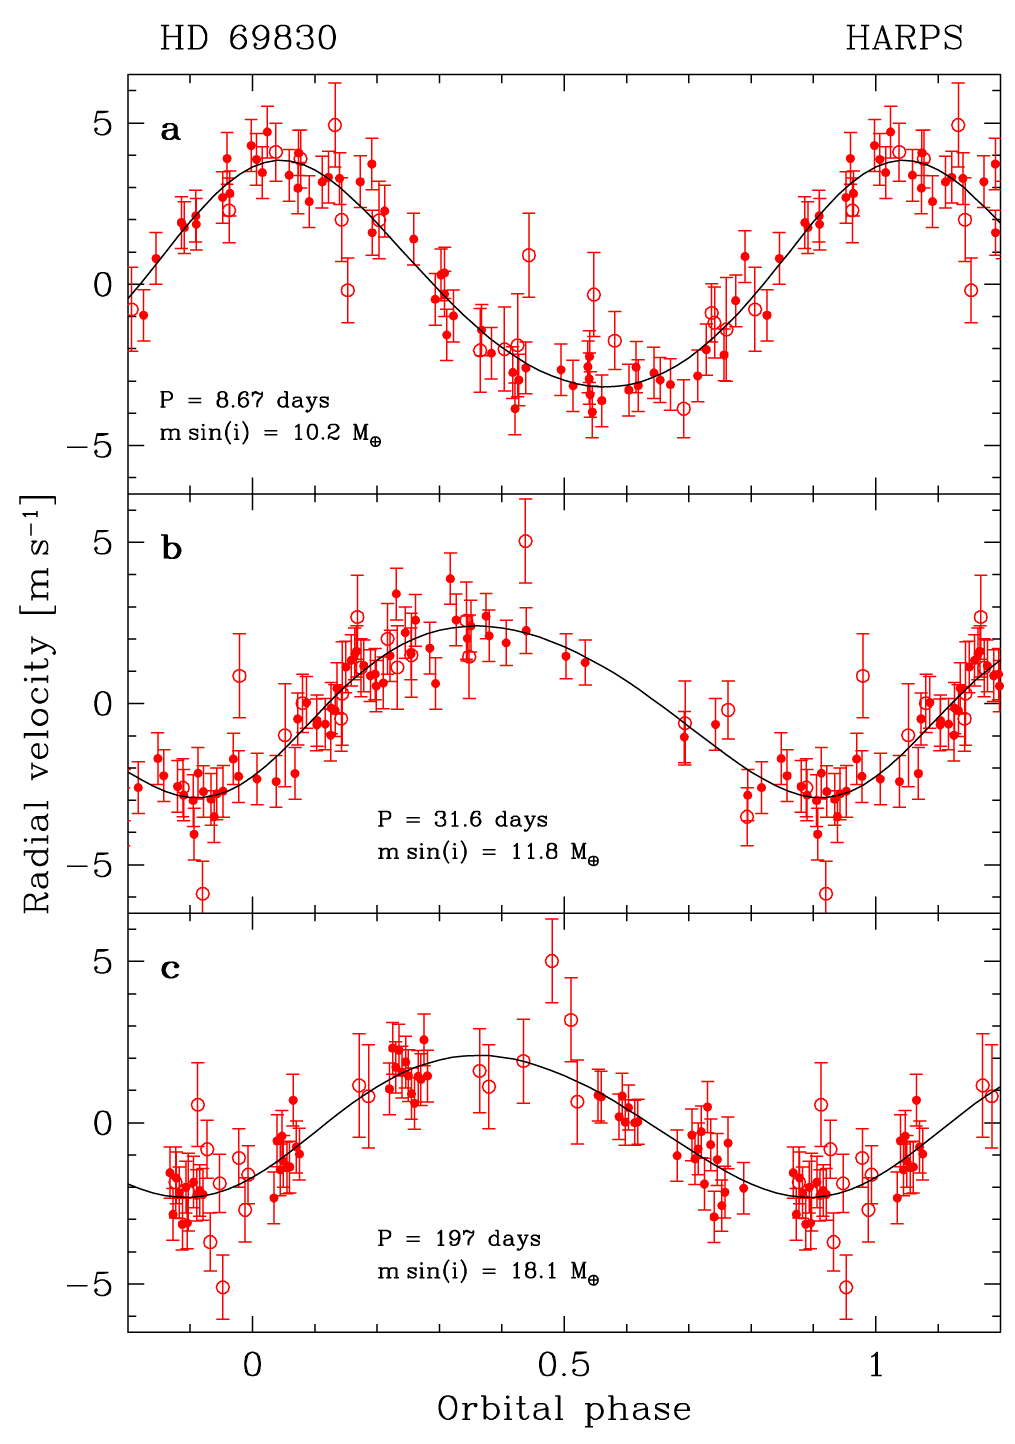

Phase folded measurements of HD 69830

The HARPS radial velocity measurements of HD 69830 are folded with the orbital periods of the three discovered planets: 8.67, 31.6 and 197 days, respectively. In each case, the contribution of the two other planets has been subtracted. The solid line shows the best fit to the measurements, corresponding to minimum masses of 10.2, 11.8 and 18.1 Earth masses. Note that the full span of the vertical axis is only 13 m/s! Error bars indicate the accuracy of the measurements. The integration time was 4 minutes on average for the first 18 measurements (shown as open dots), and was increased to 15 minutes for the remaining points (full dots). The latter measurements are therefore of much higher quality.

Credit: ESO